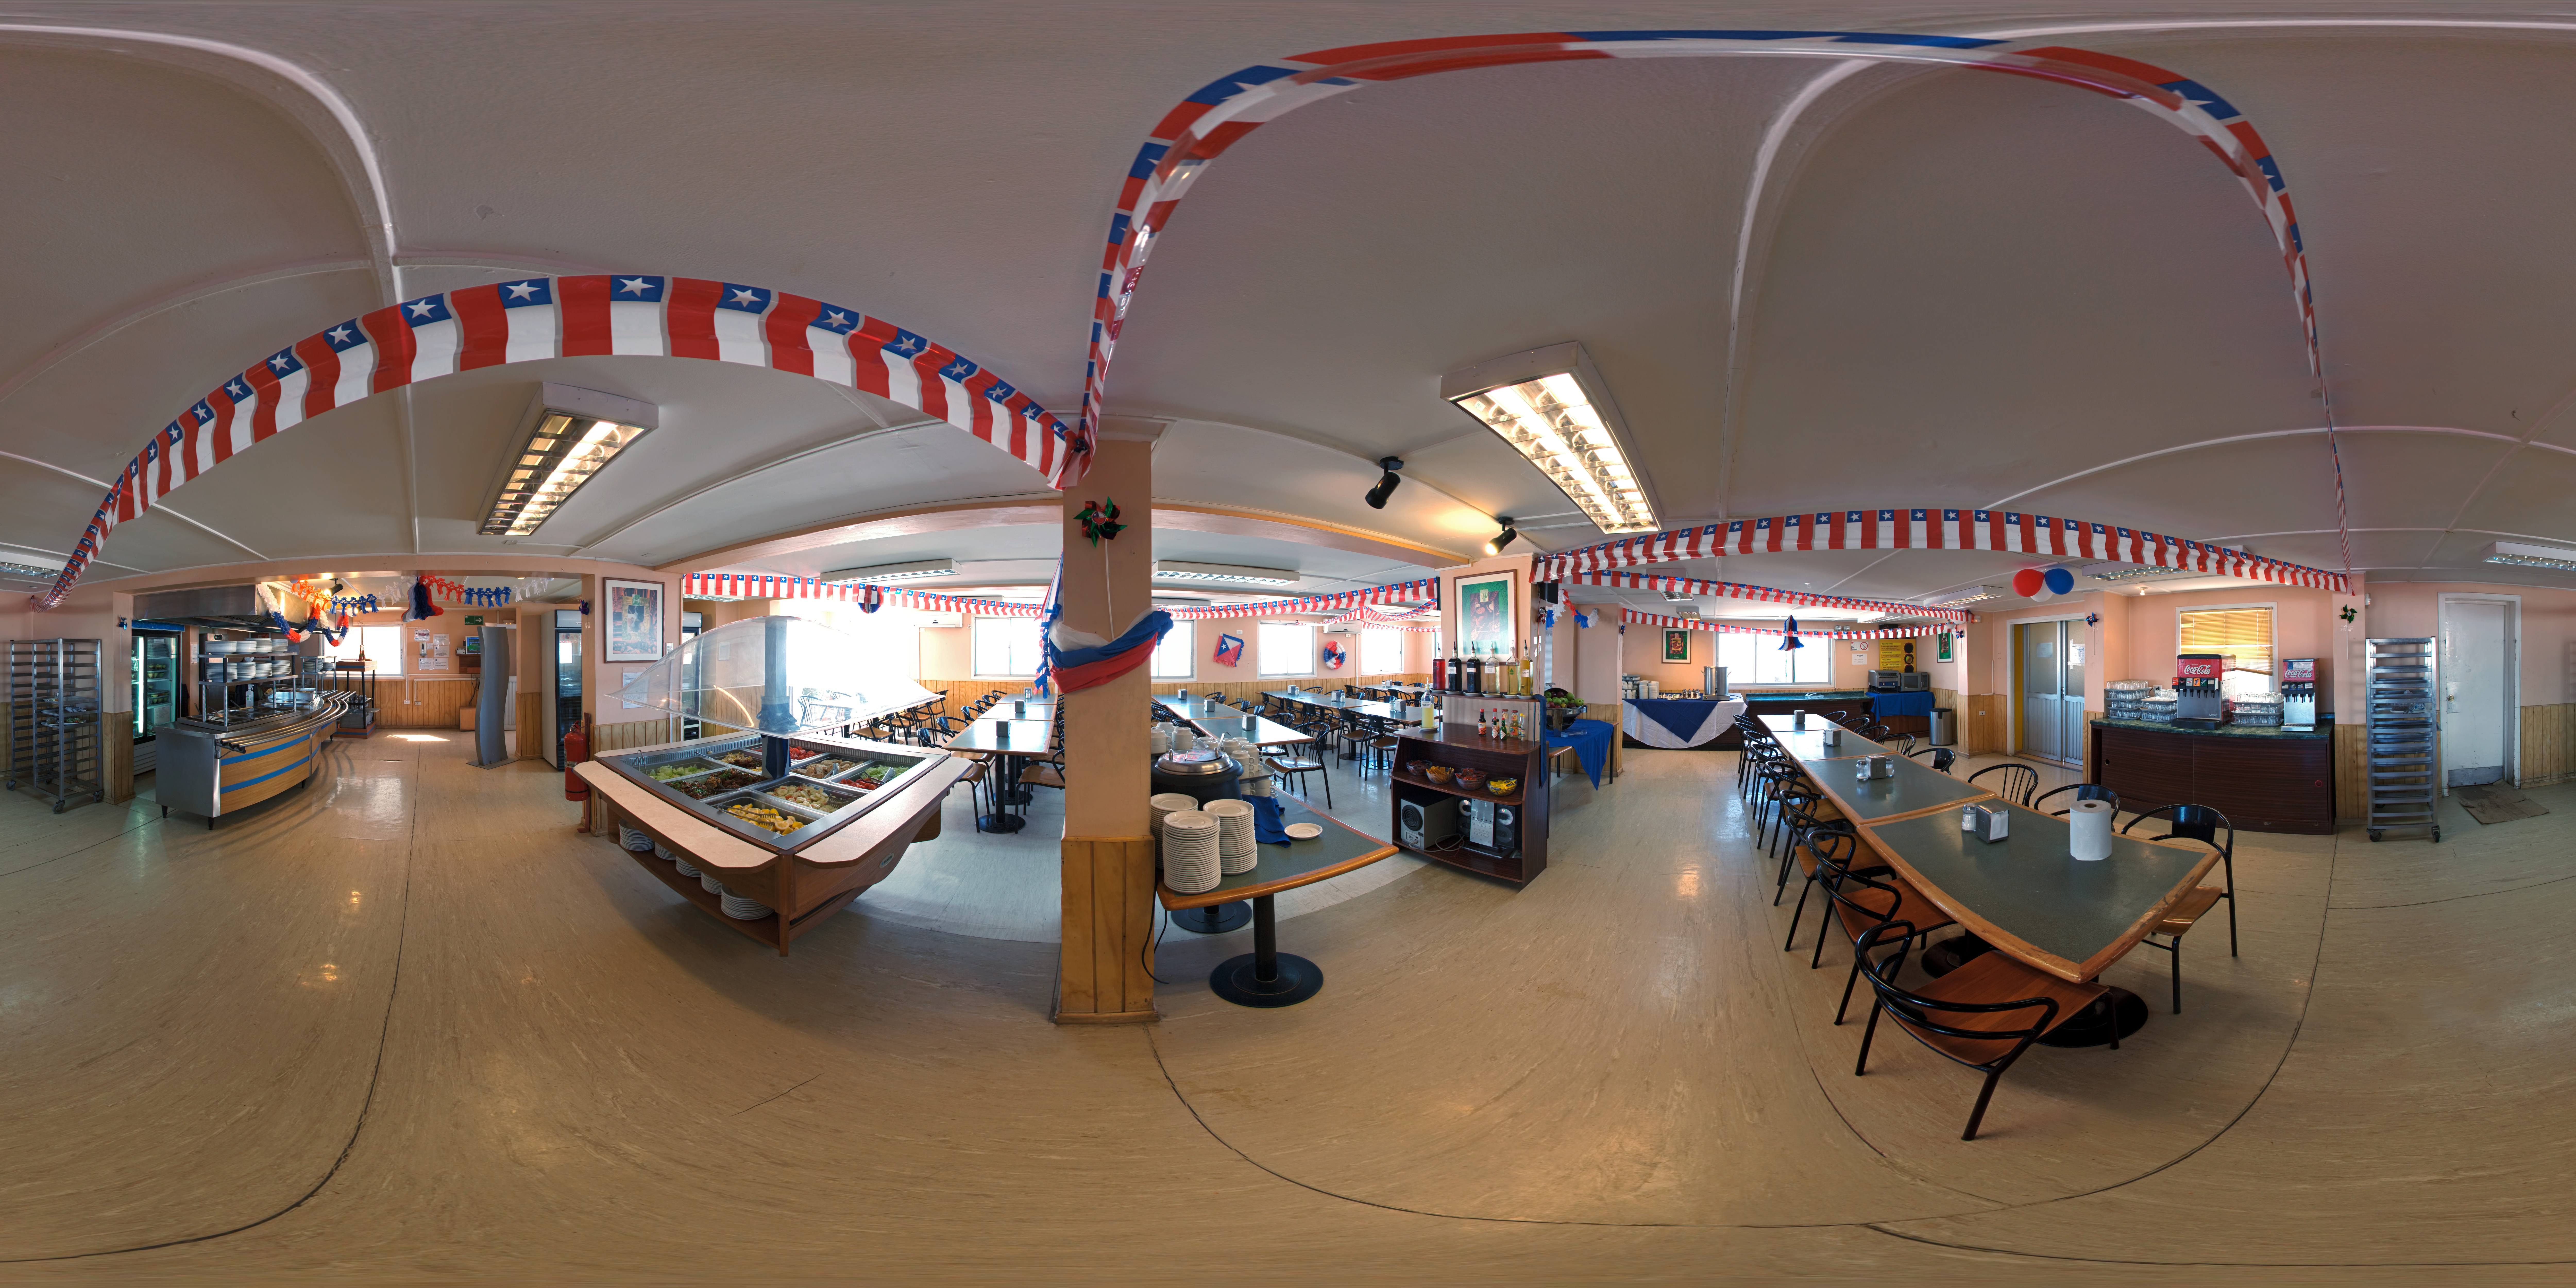

ALMA OSF canteen panorama

This 360 degree panorama shows the canteen at the ALMA Operations Support Facility (OSF). The ALMA OSF, located at 2900 m altitude on the road to the Chajnantor plateau, is one of the very highest astronomical observatory sites on Earth. The OSF is the centre of operations of the ALMA observatory.

Credit: ESO